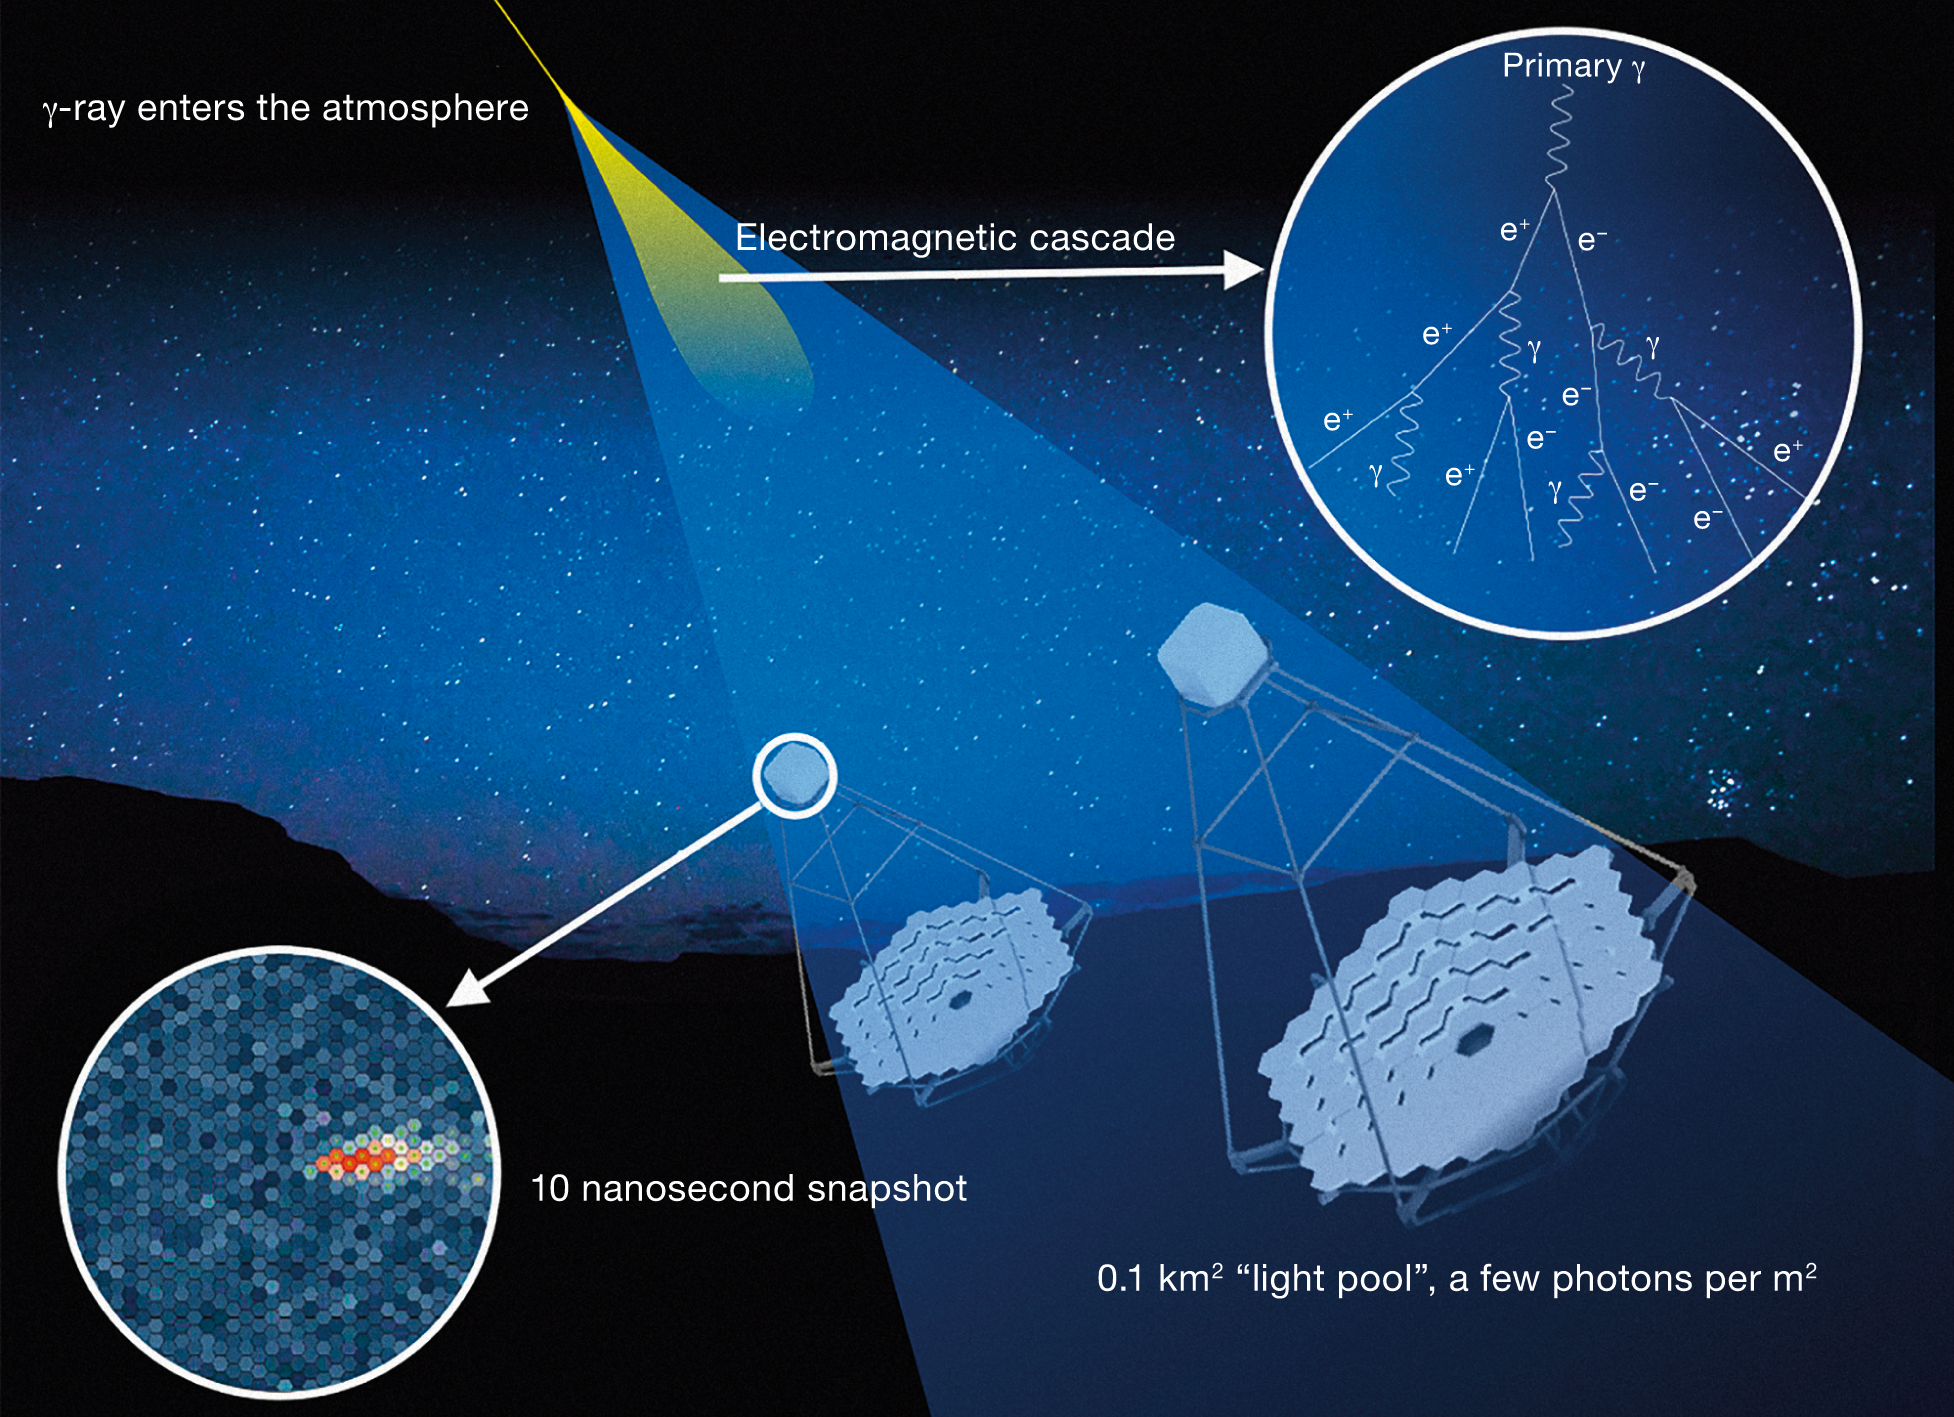

Cherenkov light

CTA won't be detecting gamma rays directly. It will pick up Cherenkov light, the blue flash of light resulting from gamma rays interacting with the Earth's atmosphere.

Credit: CTAO/ESO